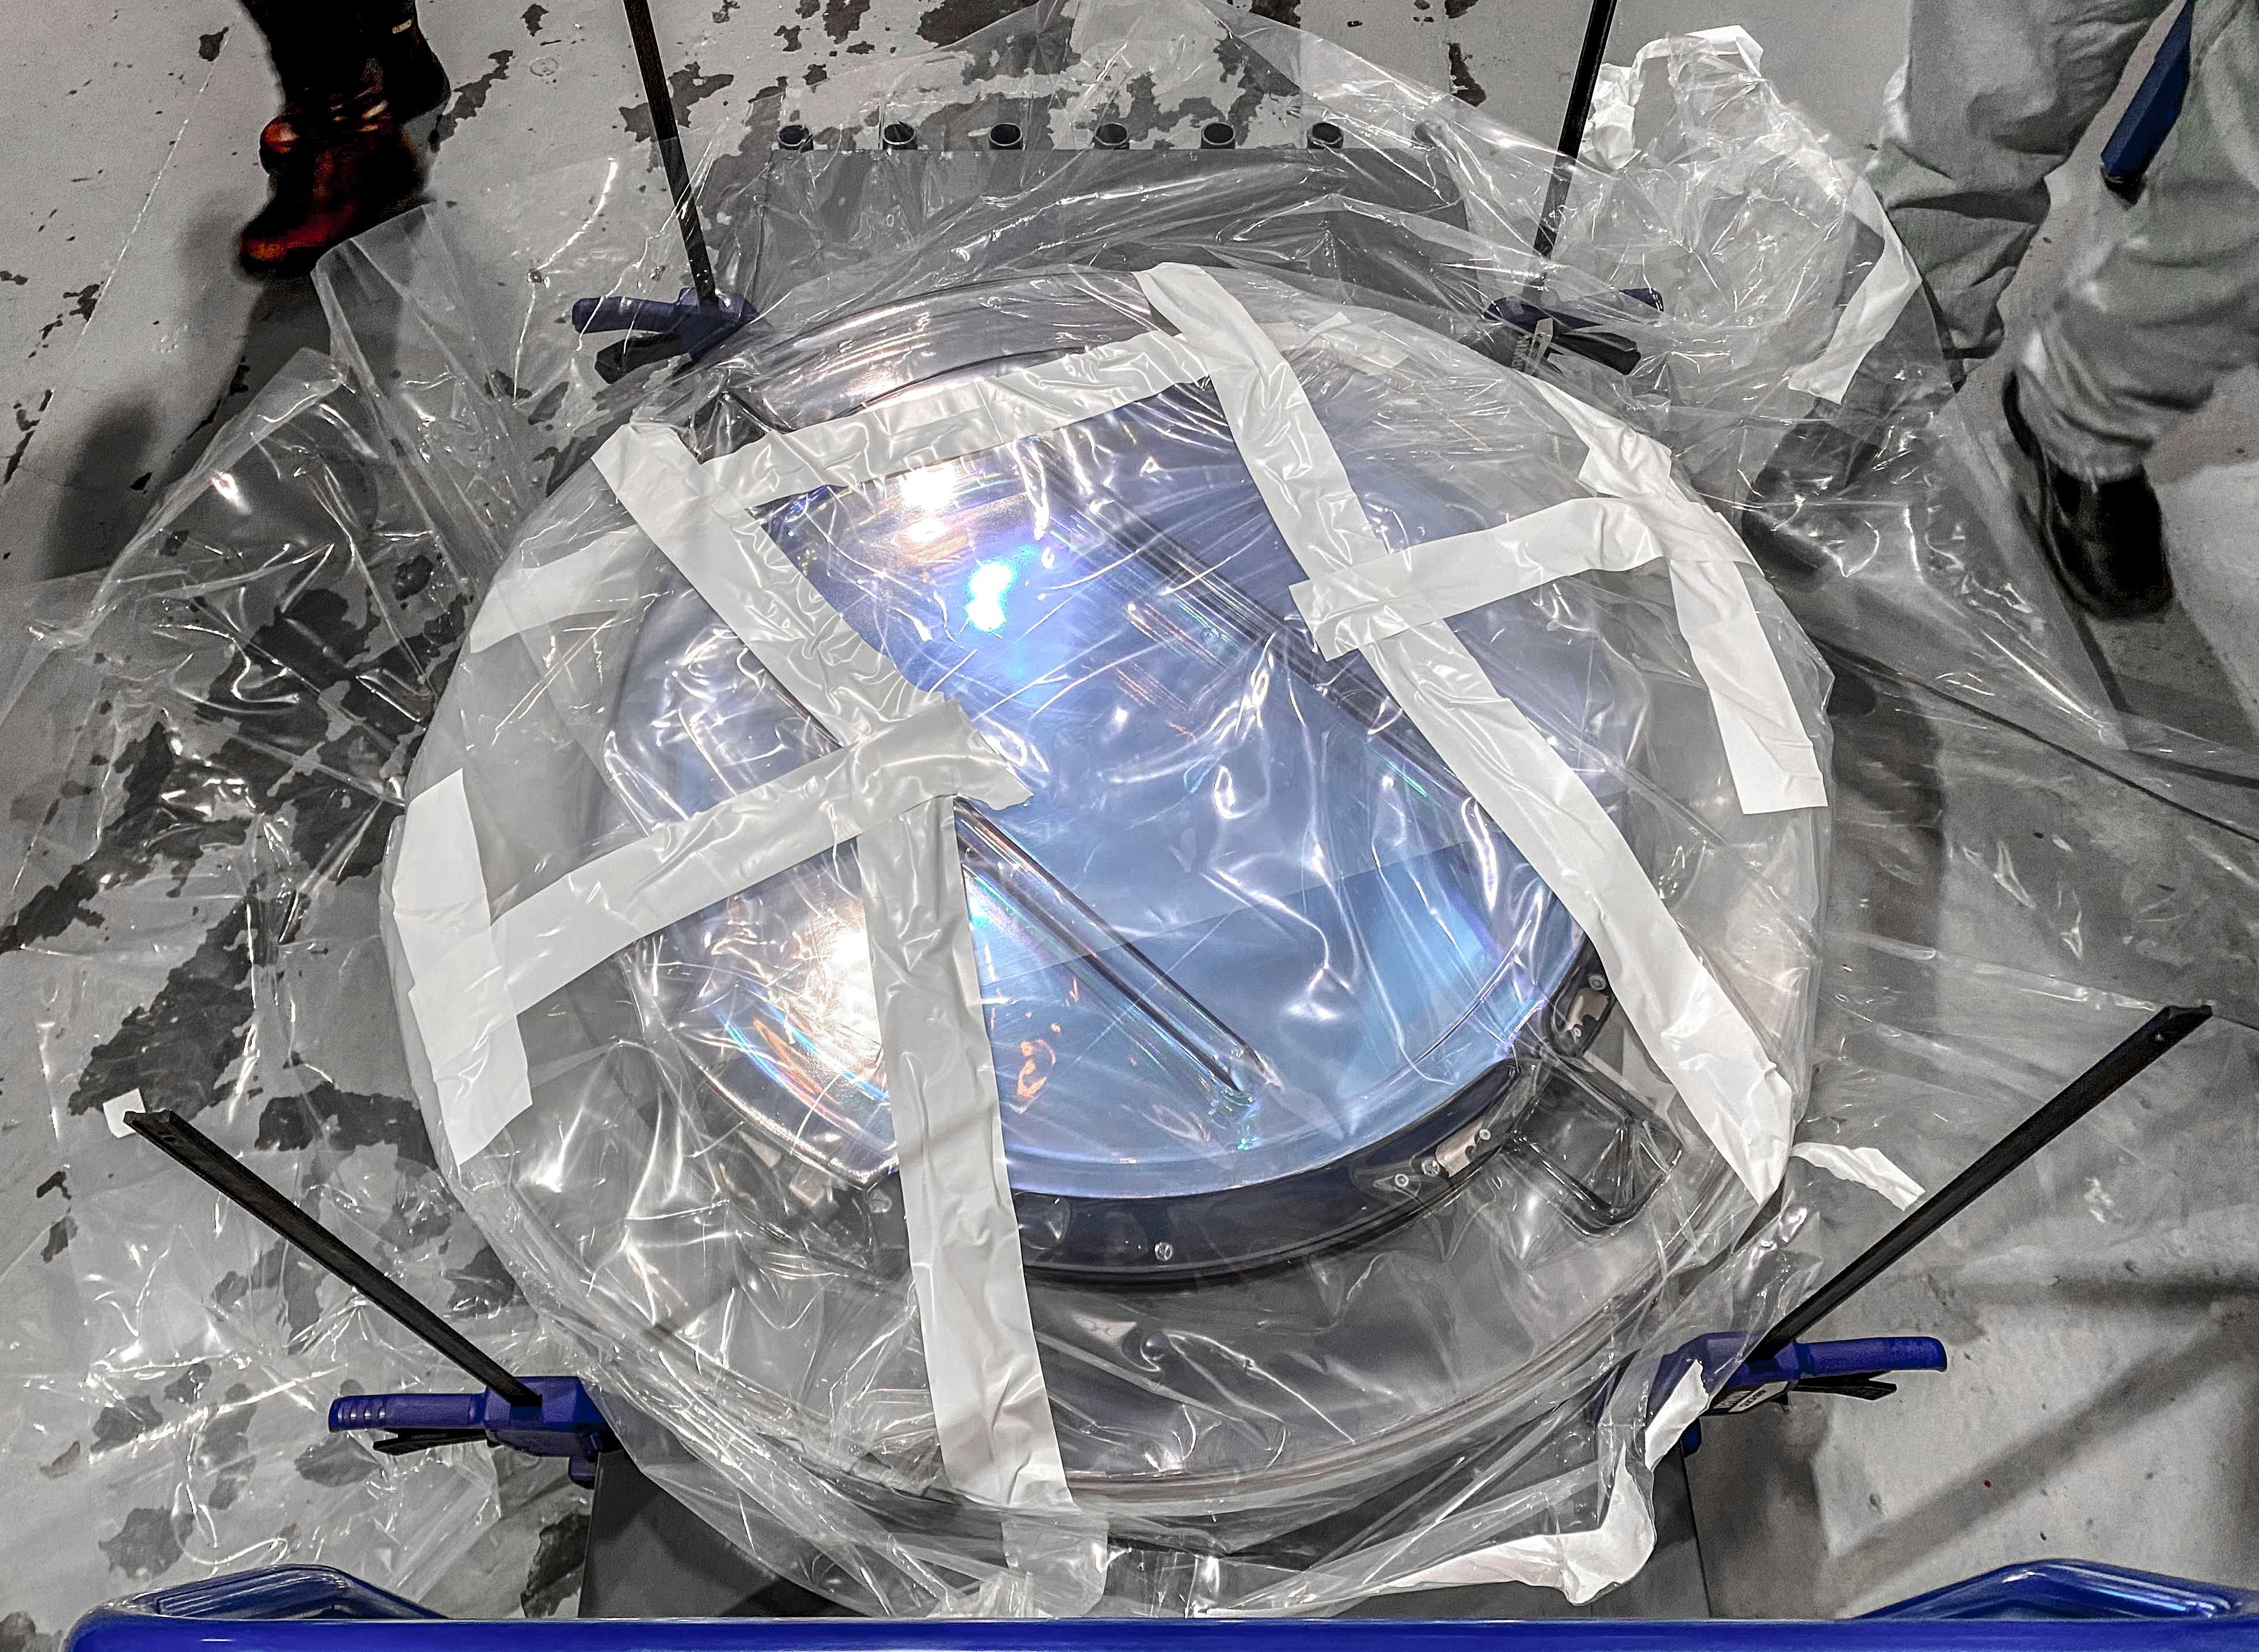

LSST R-Band Optical Filter

The LSST r-band optical filter gets unpacked after delivery from LLBL to SLAC on March 12, 2021.

Credit: Travis Lange/SLAC National Accelerator Laboratory